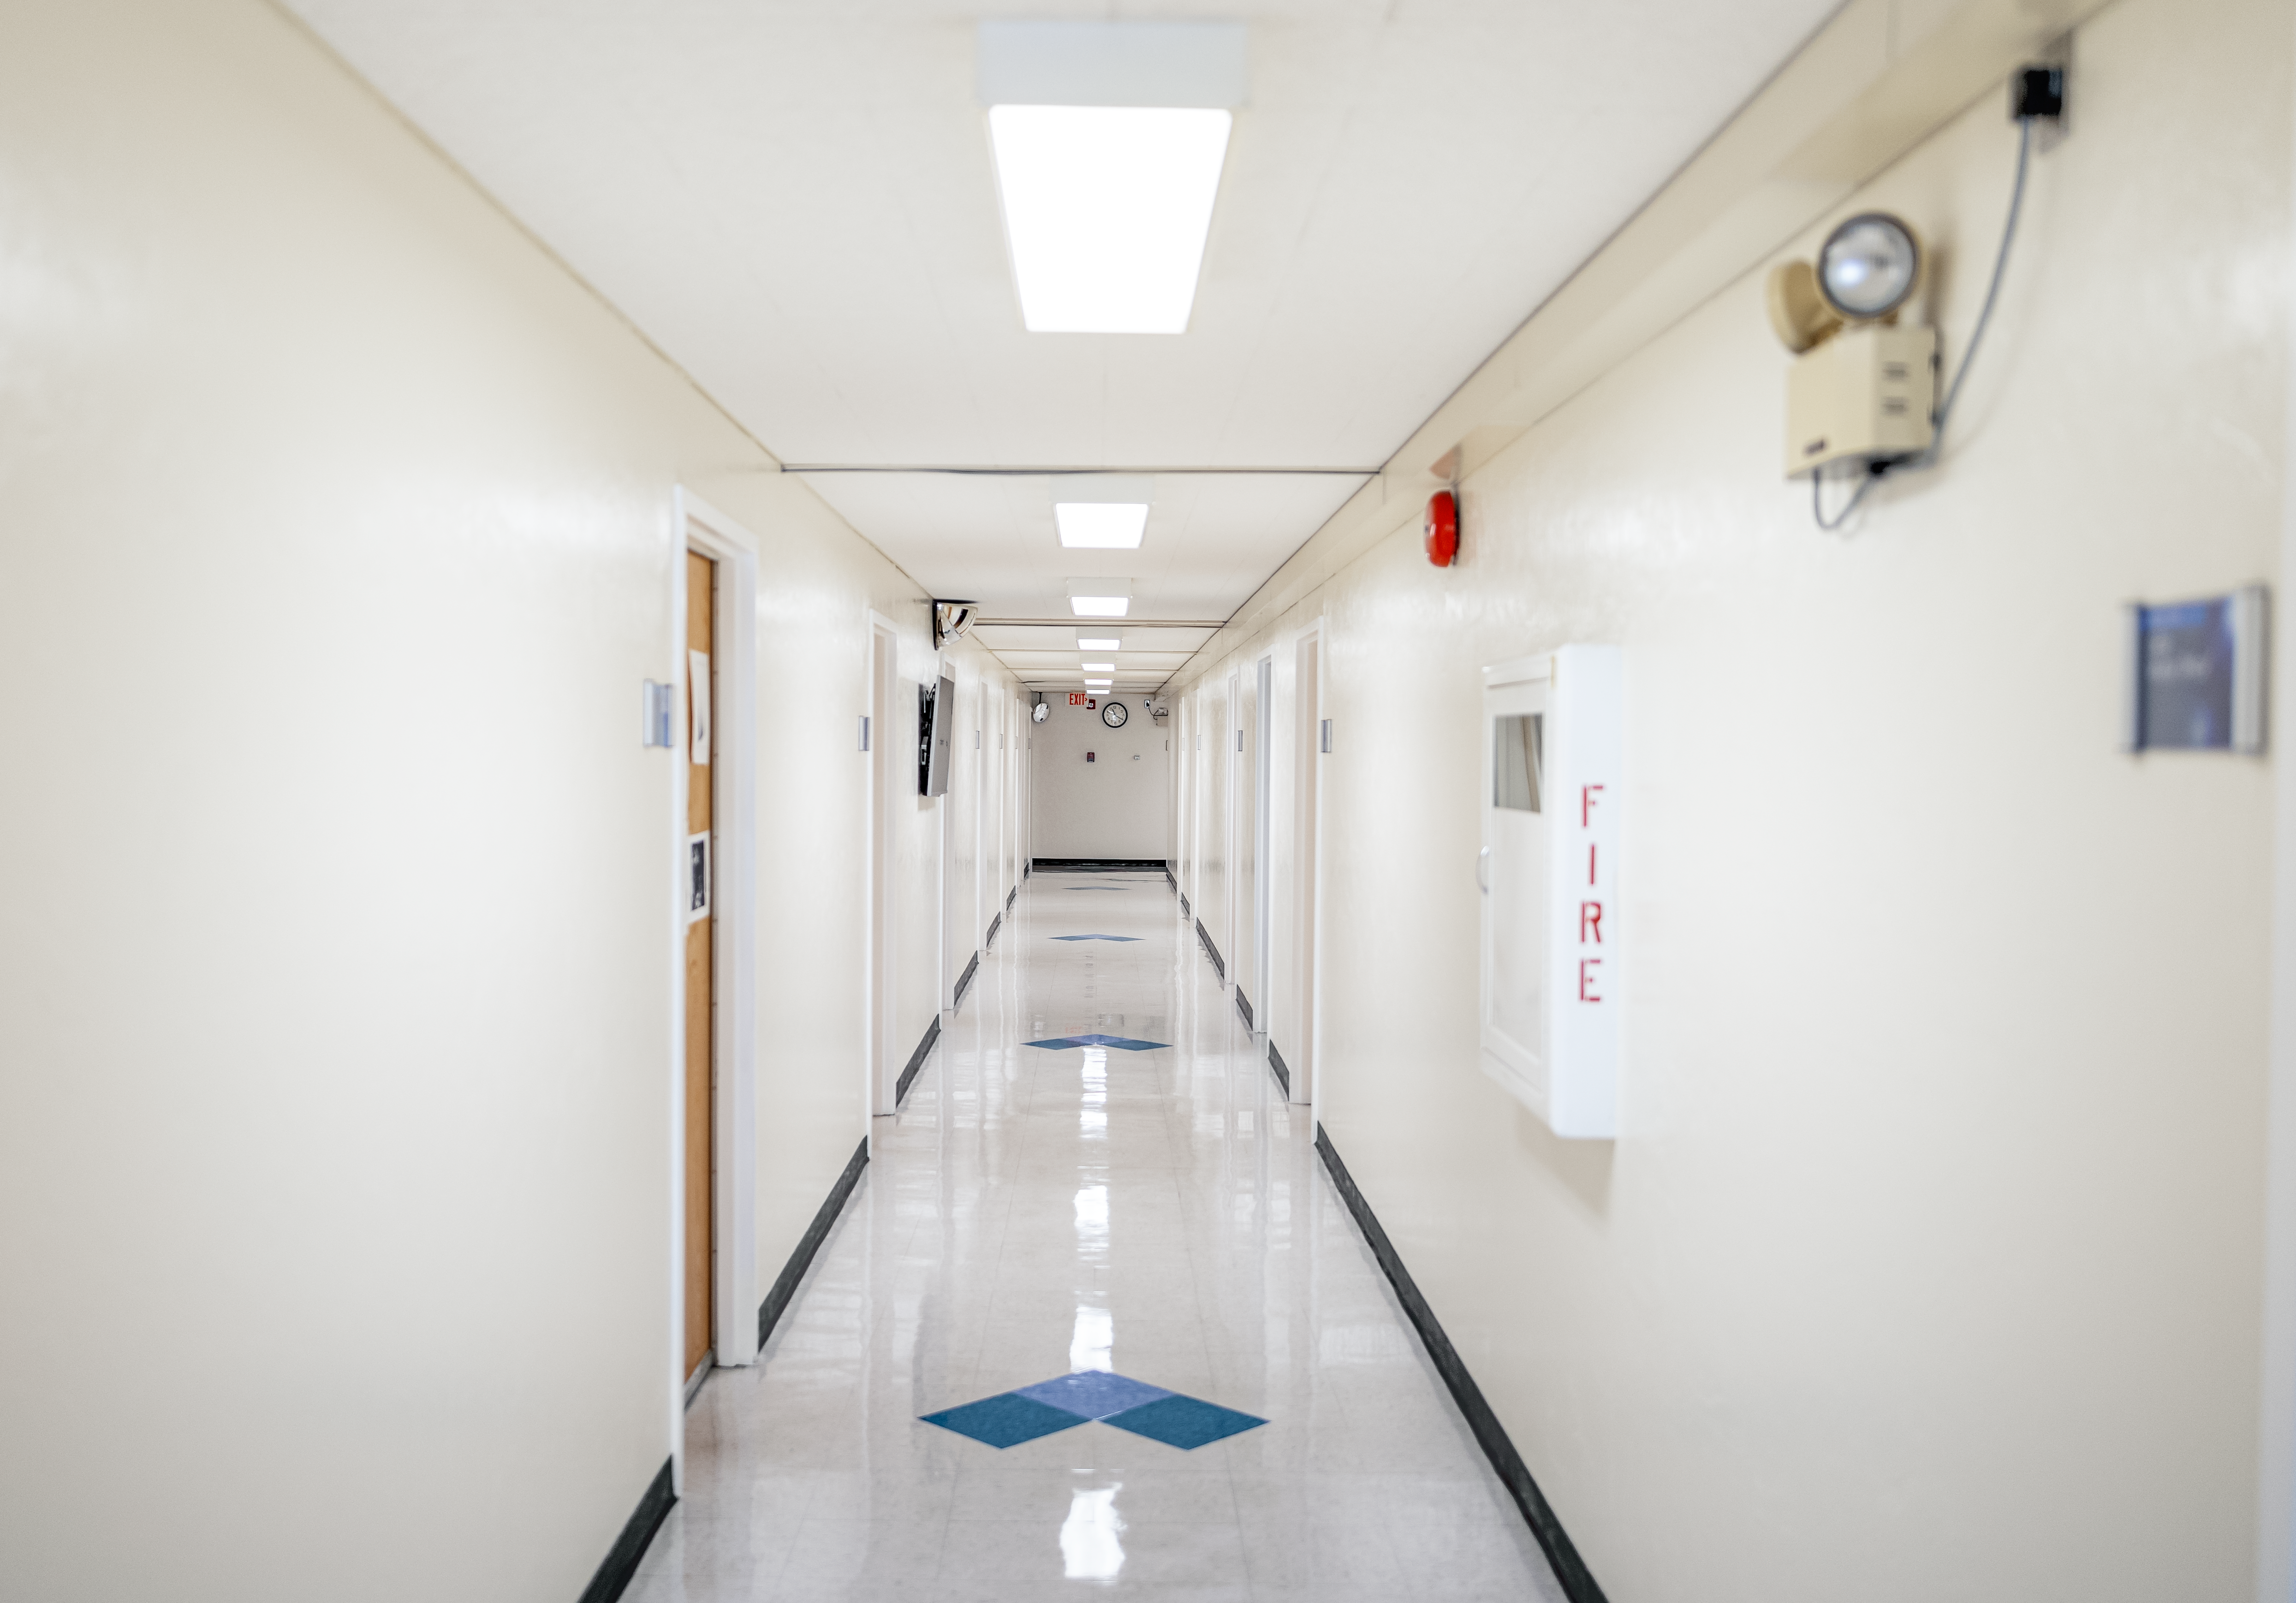

NOIRLab HQ Corridor

A corridor at NOIRLab headquarters in Tucson, Arizona.

Credit: NOIRLab/NSF/AURA/T. Slovinský